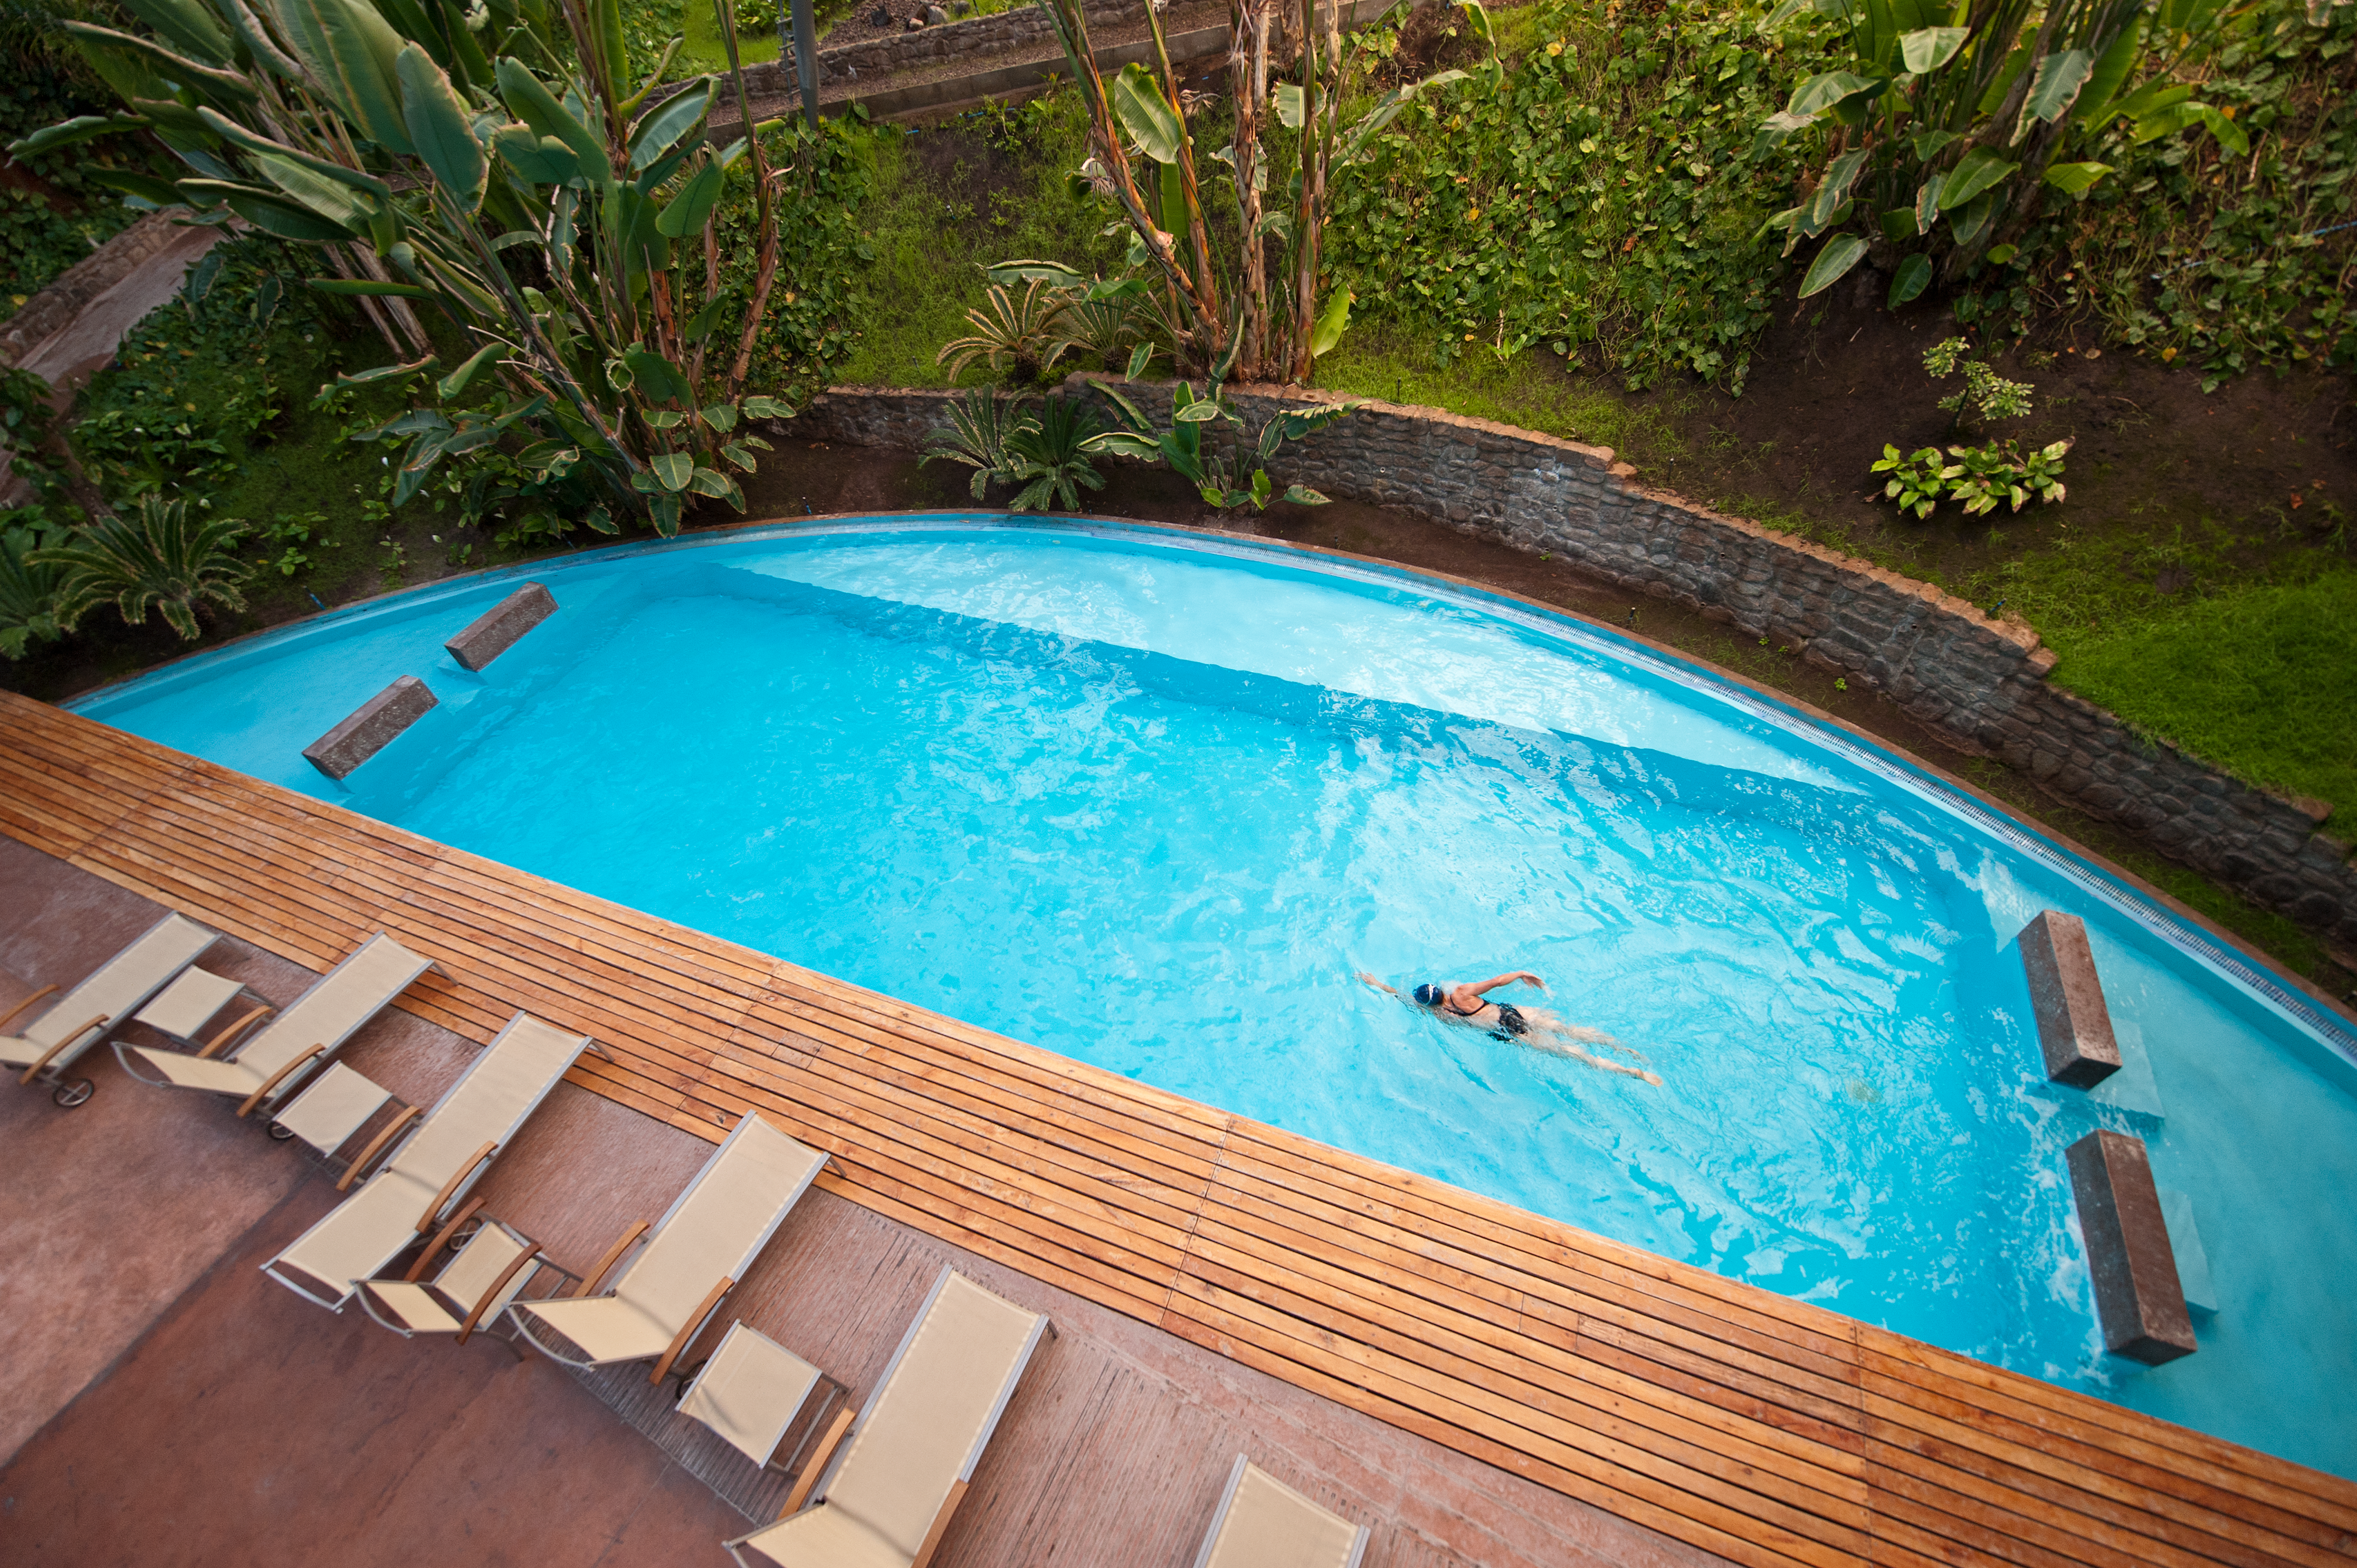

Time for a swim

Residencia pool and swimmer.

Credit: ESO/Max Alexander